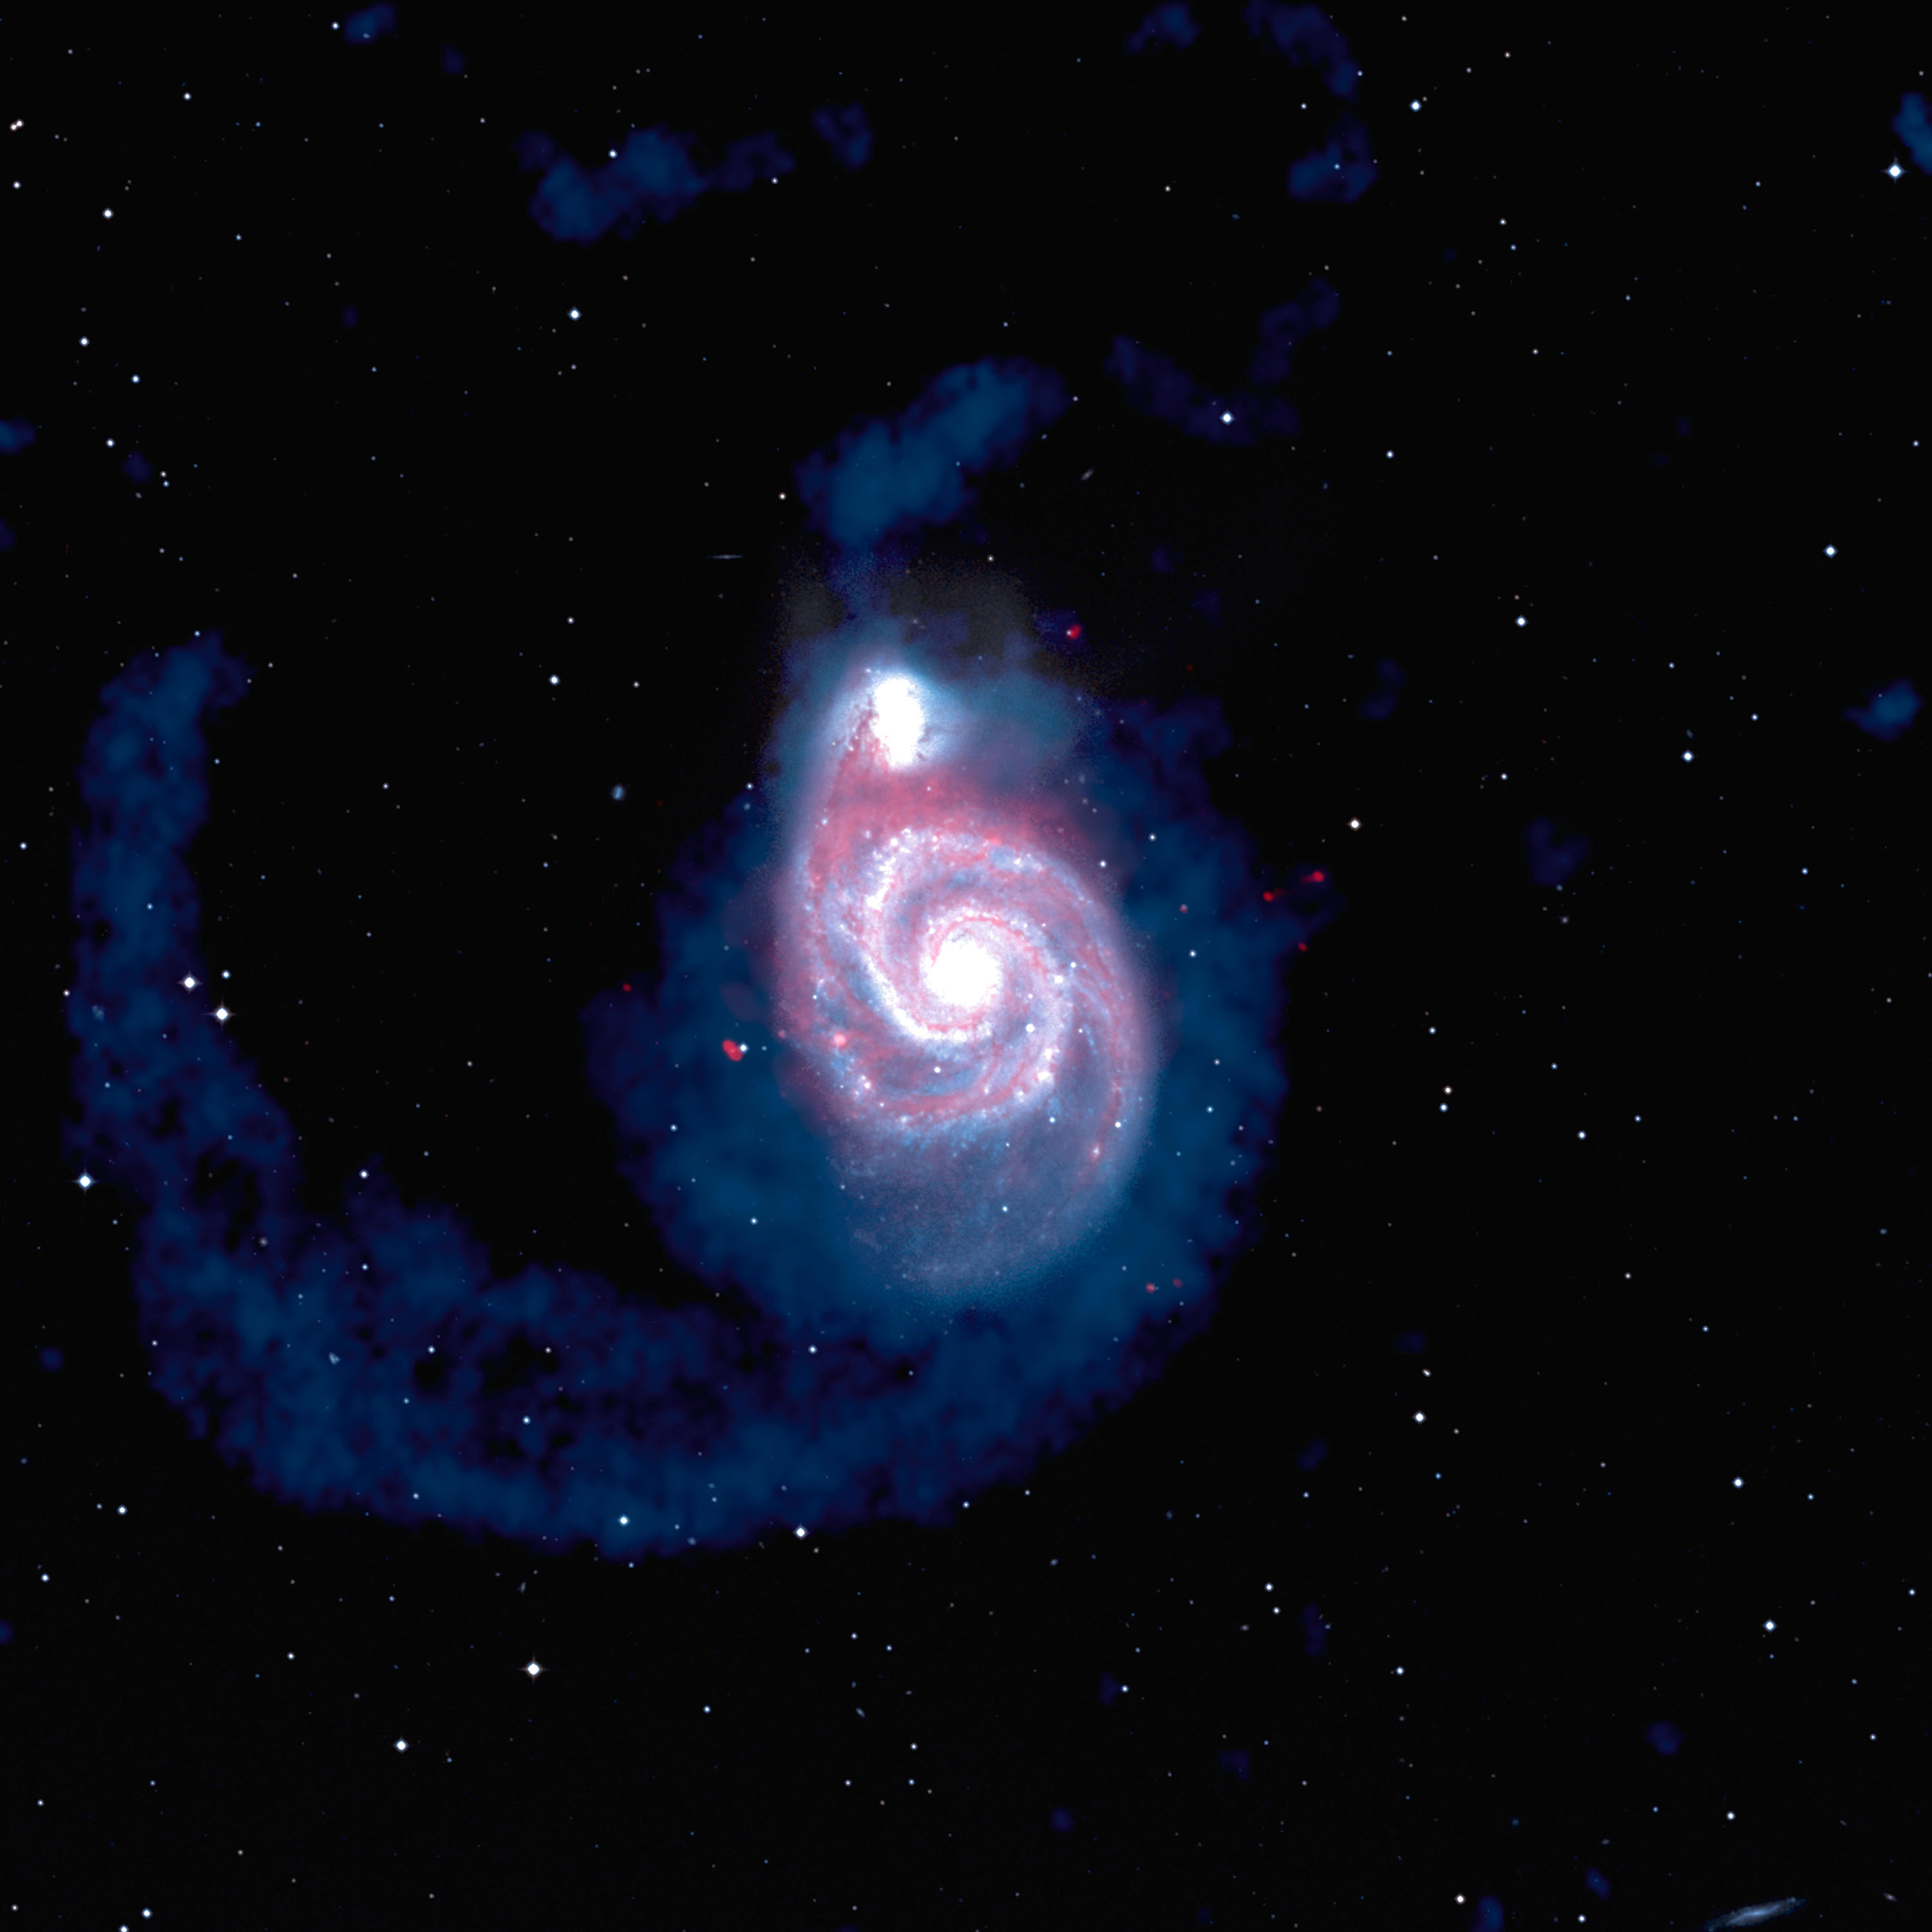

Multiwavelength Whirpool

In this composite image of the Whirlpool Galaxy, the Very Large Array has captured the vastness of this colliding pair like no other telescope can. In white is how the galaxies appear to optical telescopes: one giant spiral galaxy with a smaller one hanging off an arm. The VLA sees a much bigger picture. Colored blue are the cast-off gases that were once the outer spiral arms of these galaxies. In red are the areas where new stars are being born.

Credit: B. Saxton, (NRAO/AUI/NSF) from data provided by J. Hibbard